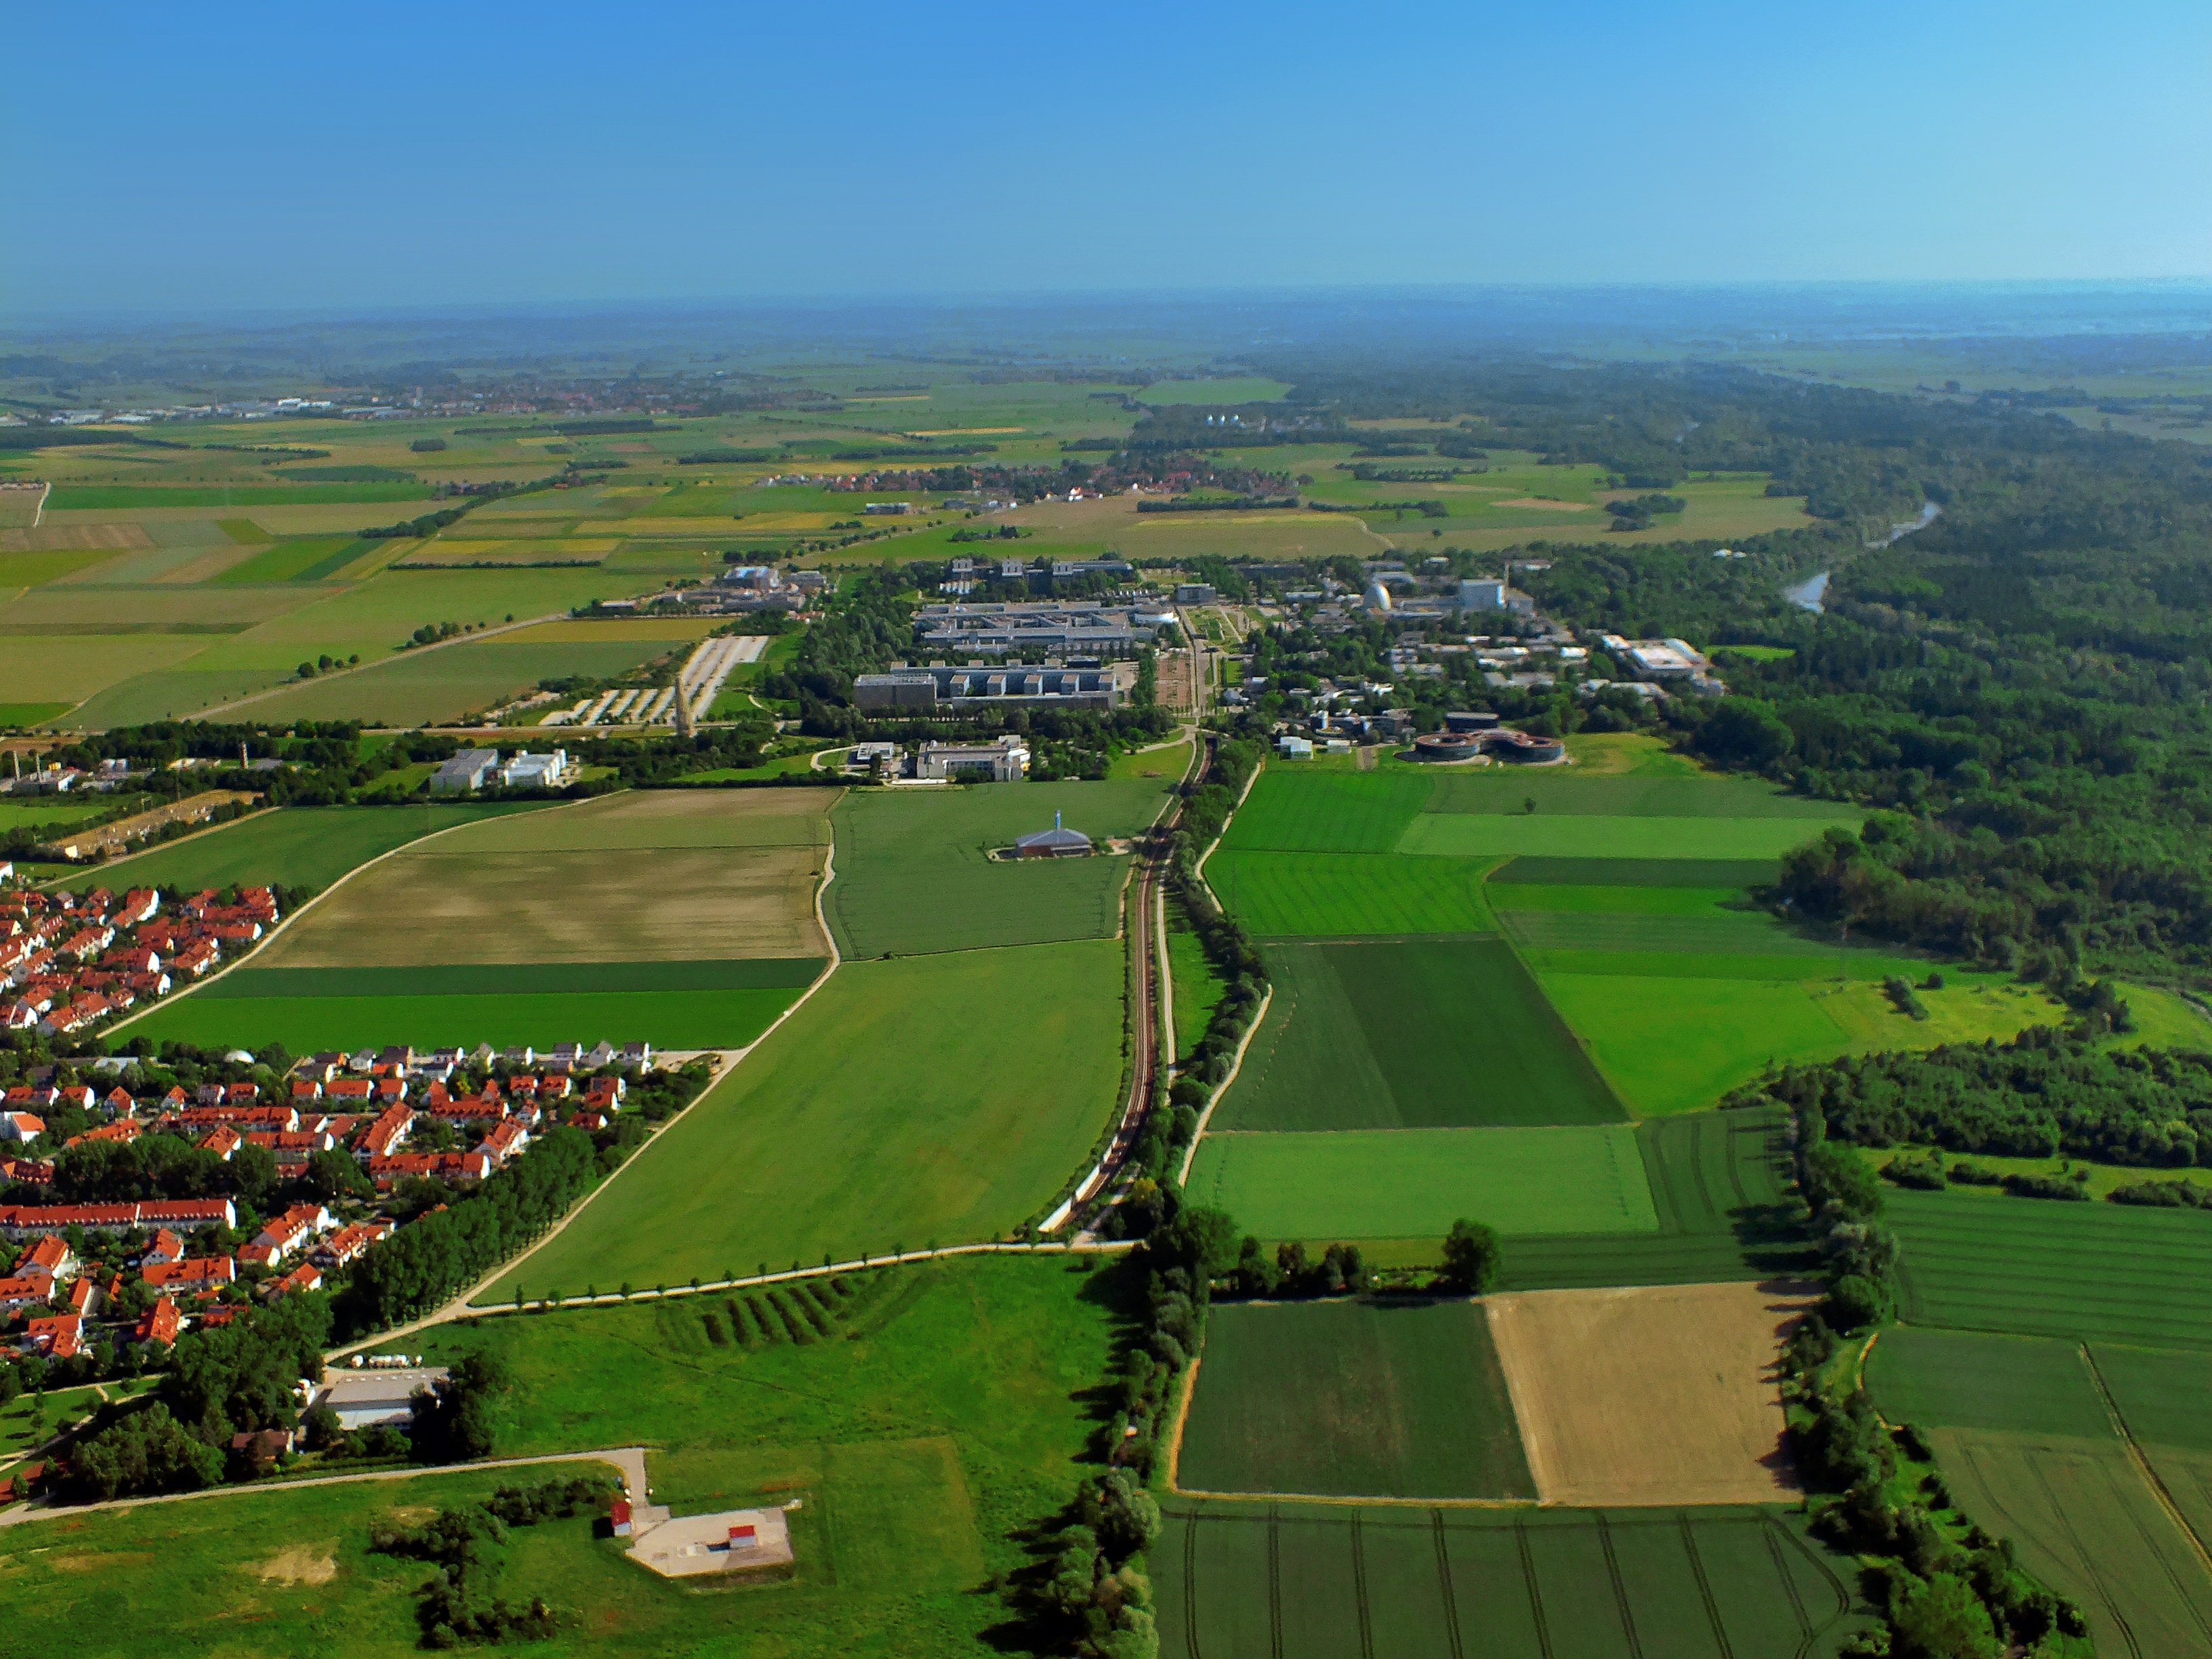

Garching seen from above

This image shows the aerial view of the Science Campus Garching, which is also home to the ESO Headquarters, and the city of Garching (partly visible to the left). On the right side of the image the Isar river can be seen.

Credit: ESO/E. Graf